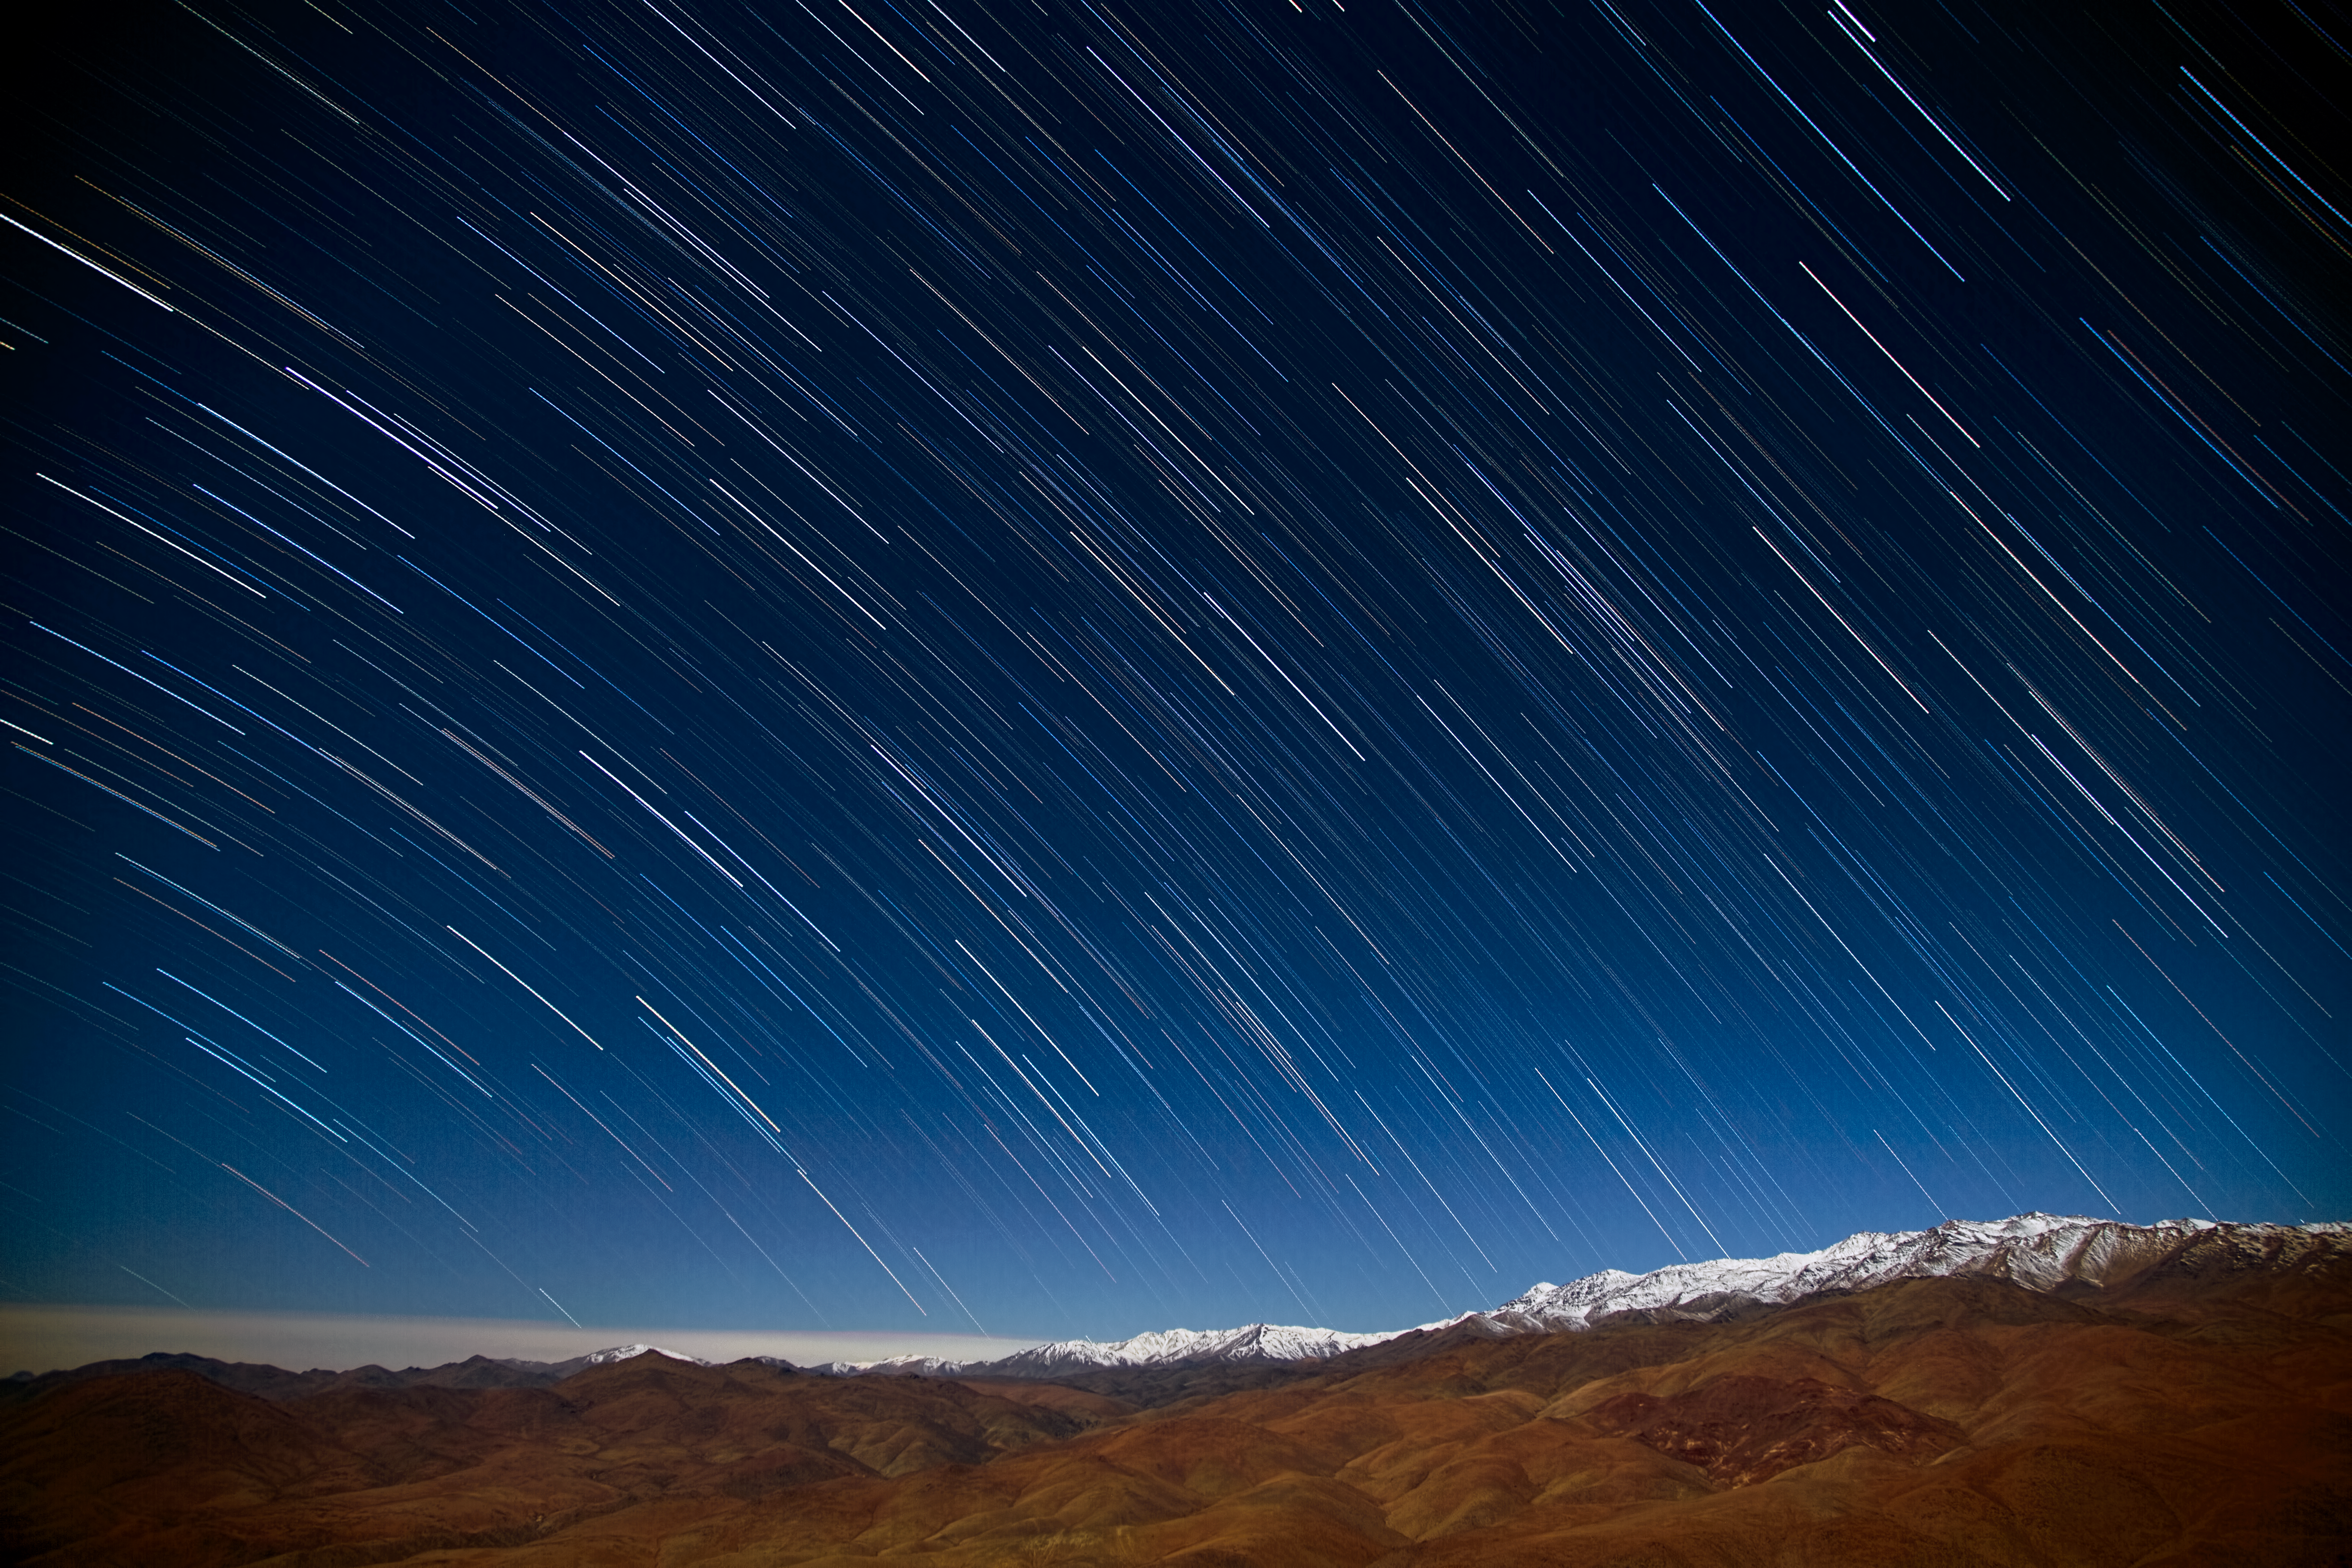

Star rain in the desert

In the Atacama Desert in Chile, it rarely rains. Only once every few years does significant rain or snow precipitate on ESO’s La Silla Observatory, generally coinciding with an anomalously warm weather event such as an El Niño event. This desert is one of the driest places on Earth, making it a fantastic site from which to observe the night sky.

Although there may be very little real rain, some photography tricks can instead make the stars appear to rain onto the surrounding mountains, as seen in this image taken on 21 May 2013 by Diana Juncher, a PhD student in astronomy at the Niels Bohr Institute, Denmark.

Diana was at La Silla for two weeks in May 2013, observing exoplanets towards the centre of our galaxy as part of her research. During her stay she managed to take this image of star trails, taken only around 20 metres away from the Danish 1.54-metre telescope at ESO’s La Silla Observatory. Star trail photographs like these are shot using a long exposure time in order to capture the apparent motion of the stars as the Earth rotates.

A wisp of snow covers the distant mountain tops, and soft clouds can be seen below La Silla, near the horizon to the left. The slightly darker and redder area to the right is an open copper mine. Copper is Chile's biggest economic asset — the country is by far the world leader in copper production.

Credit: Diana Juncher/ESO